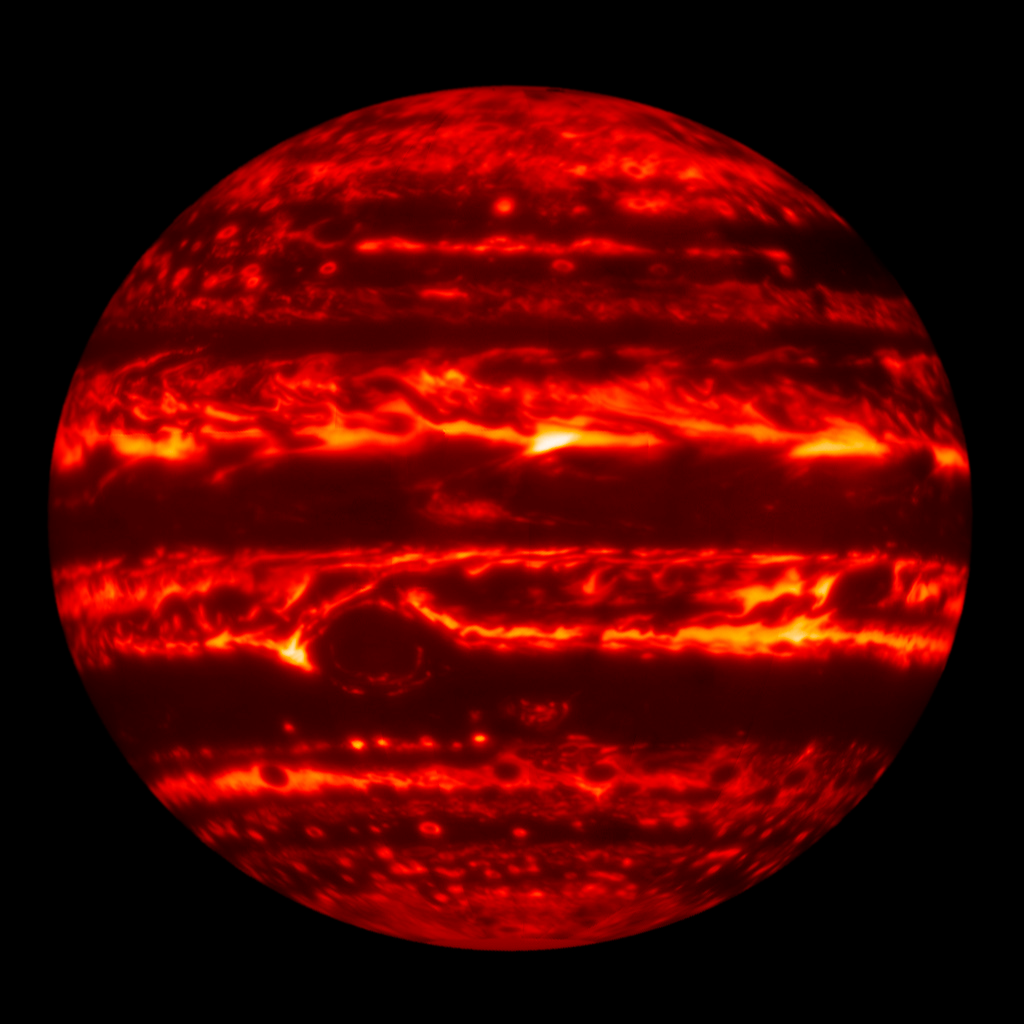

Striking Gemini Images Point Juno Spacecraft Toward Discovery

At longer infrared wavelengths, Jupiter glows with thermal (heat) emission. In dark areas of this 4.8-micron image, thick clouds block the emission from the deeper atmosphere. The Great Red Spot is visible just below center. This image, obtained with the Gemini North telescope’s Near-InfraRed Imager (NIRI), was obtained on January 11, 2017, so the relative positions of discrete features have changed with respect to the near-infrared image in Figure 1.

Credit: Gemini Observatory/AURA/NSF/UC Berkeley